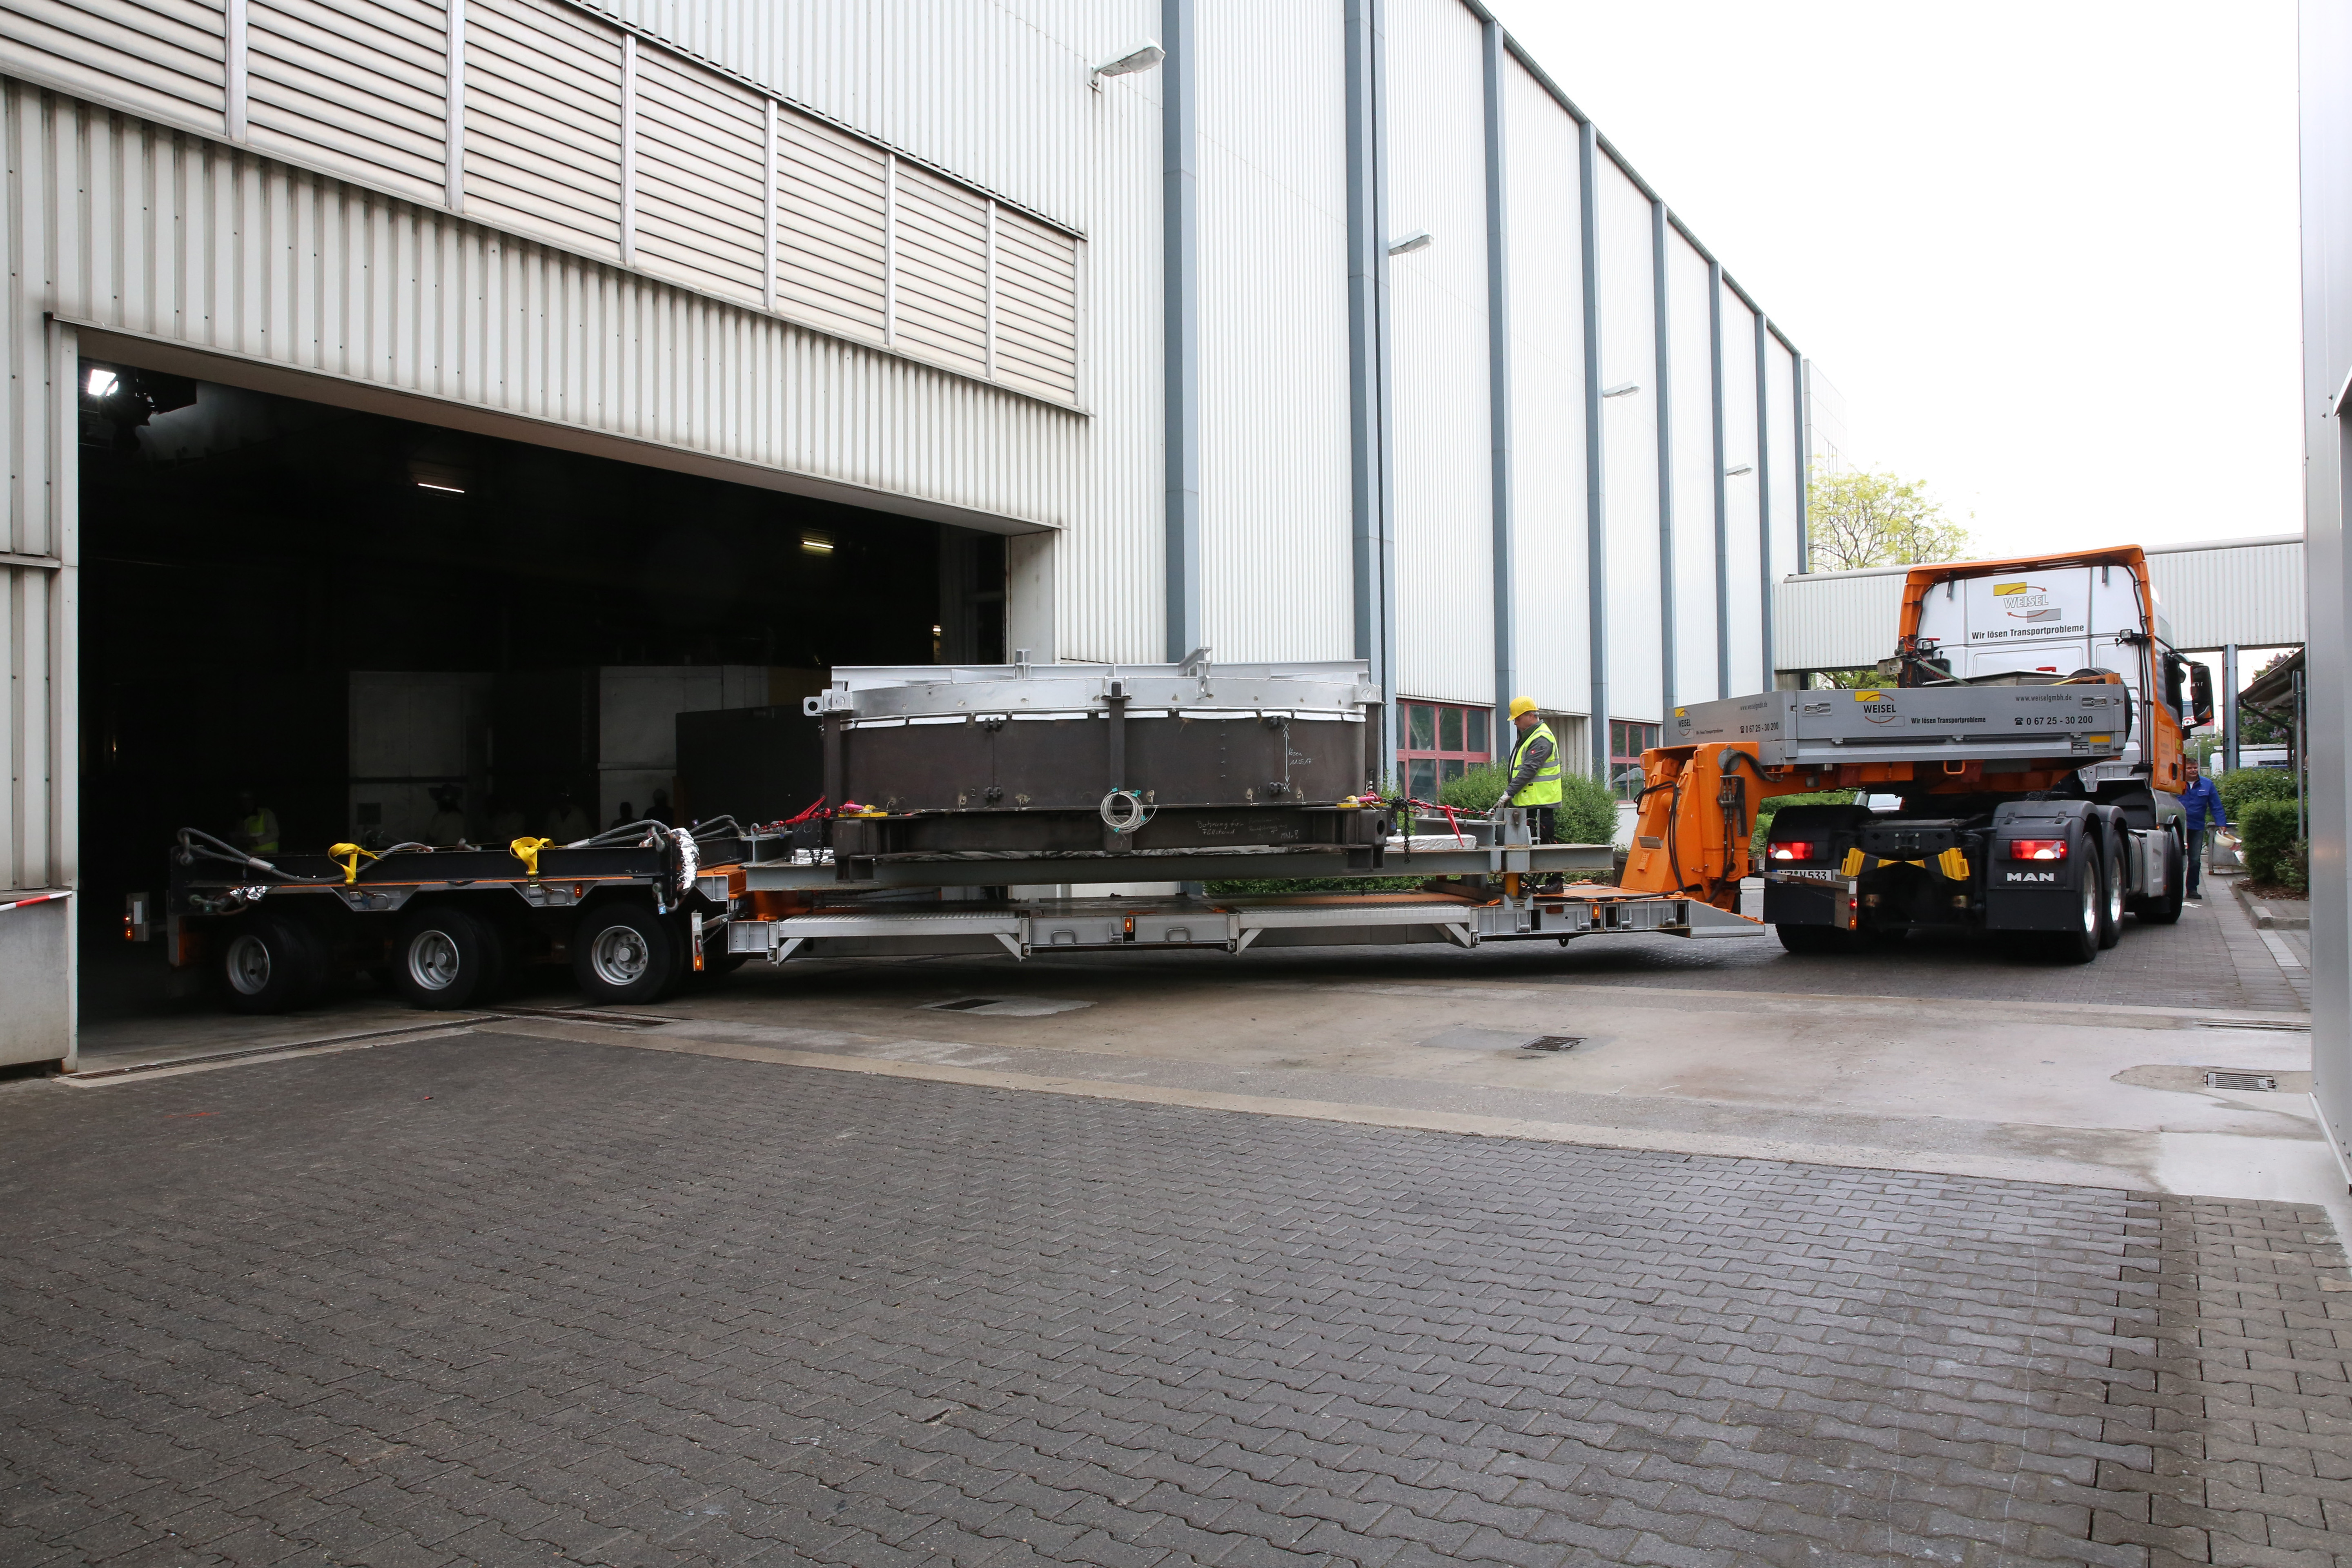

Arrival of ELT secondary at SCHOTT annealing facility

The ELT secondary mirror blank — freshly cast from ZERODUR® glass-ceramic — arrives at the SCHOTT 4-metre blank annealing facility in Mainz, Germany in May 2017. The mirror blank, currently a block of material, will be ground and polished to produce the finished mirror.

Credit: SCHOTT/ESO